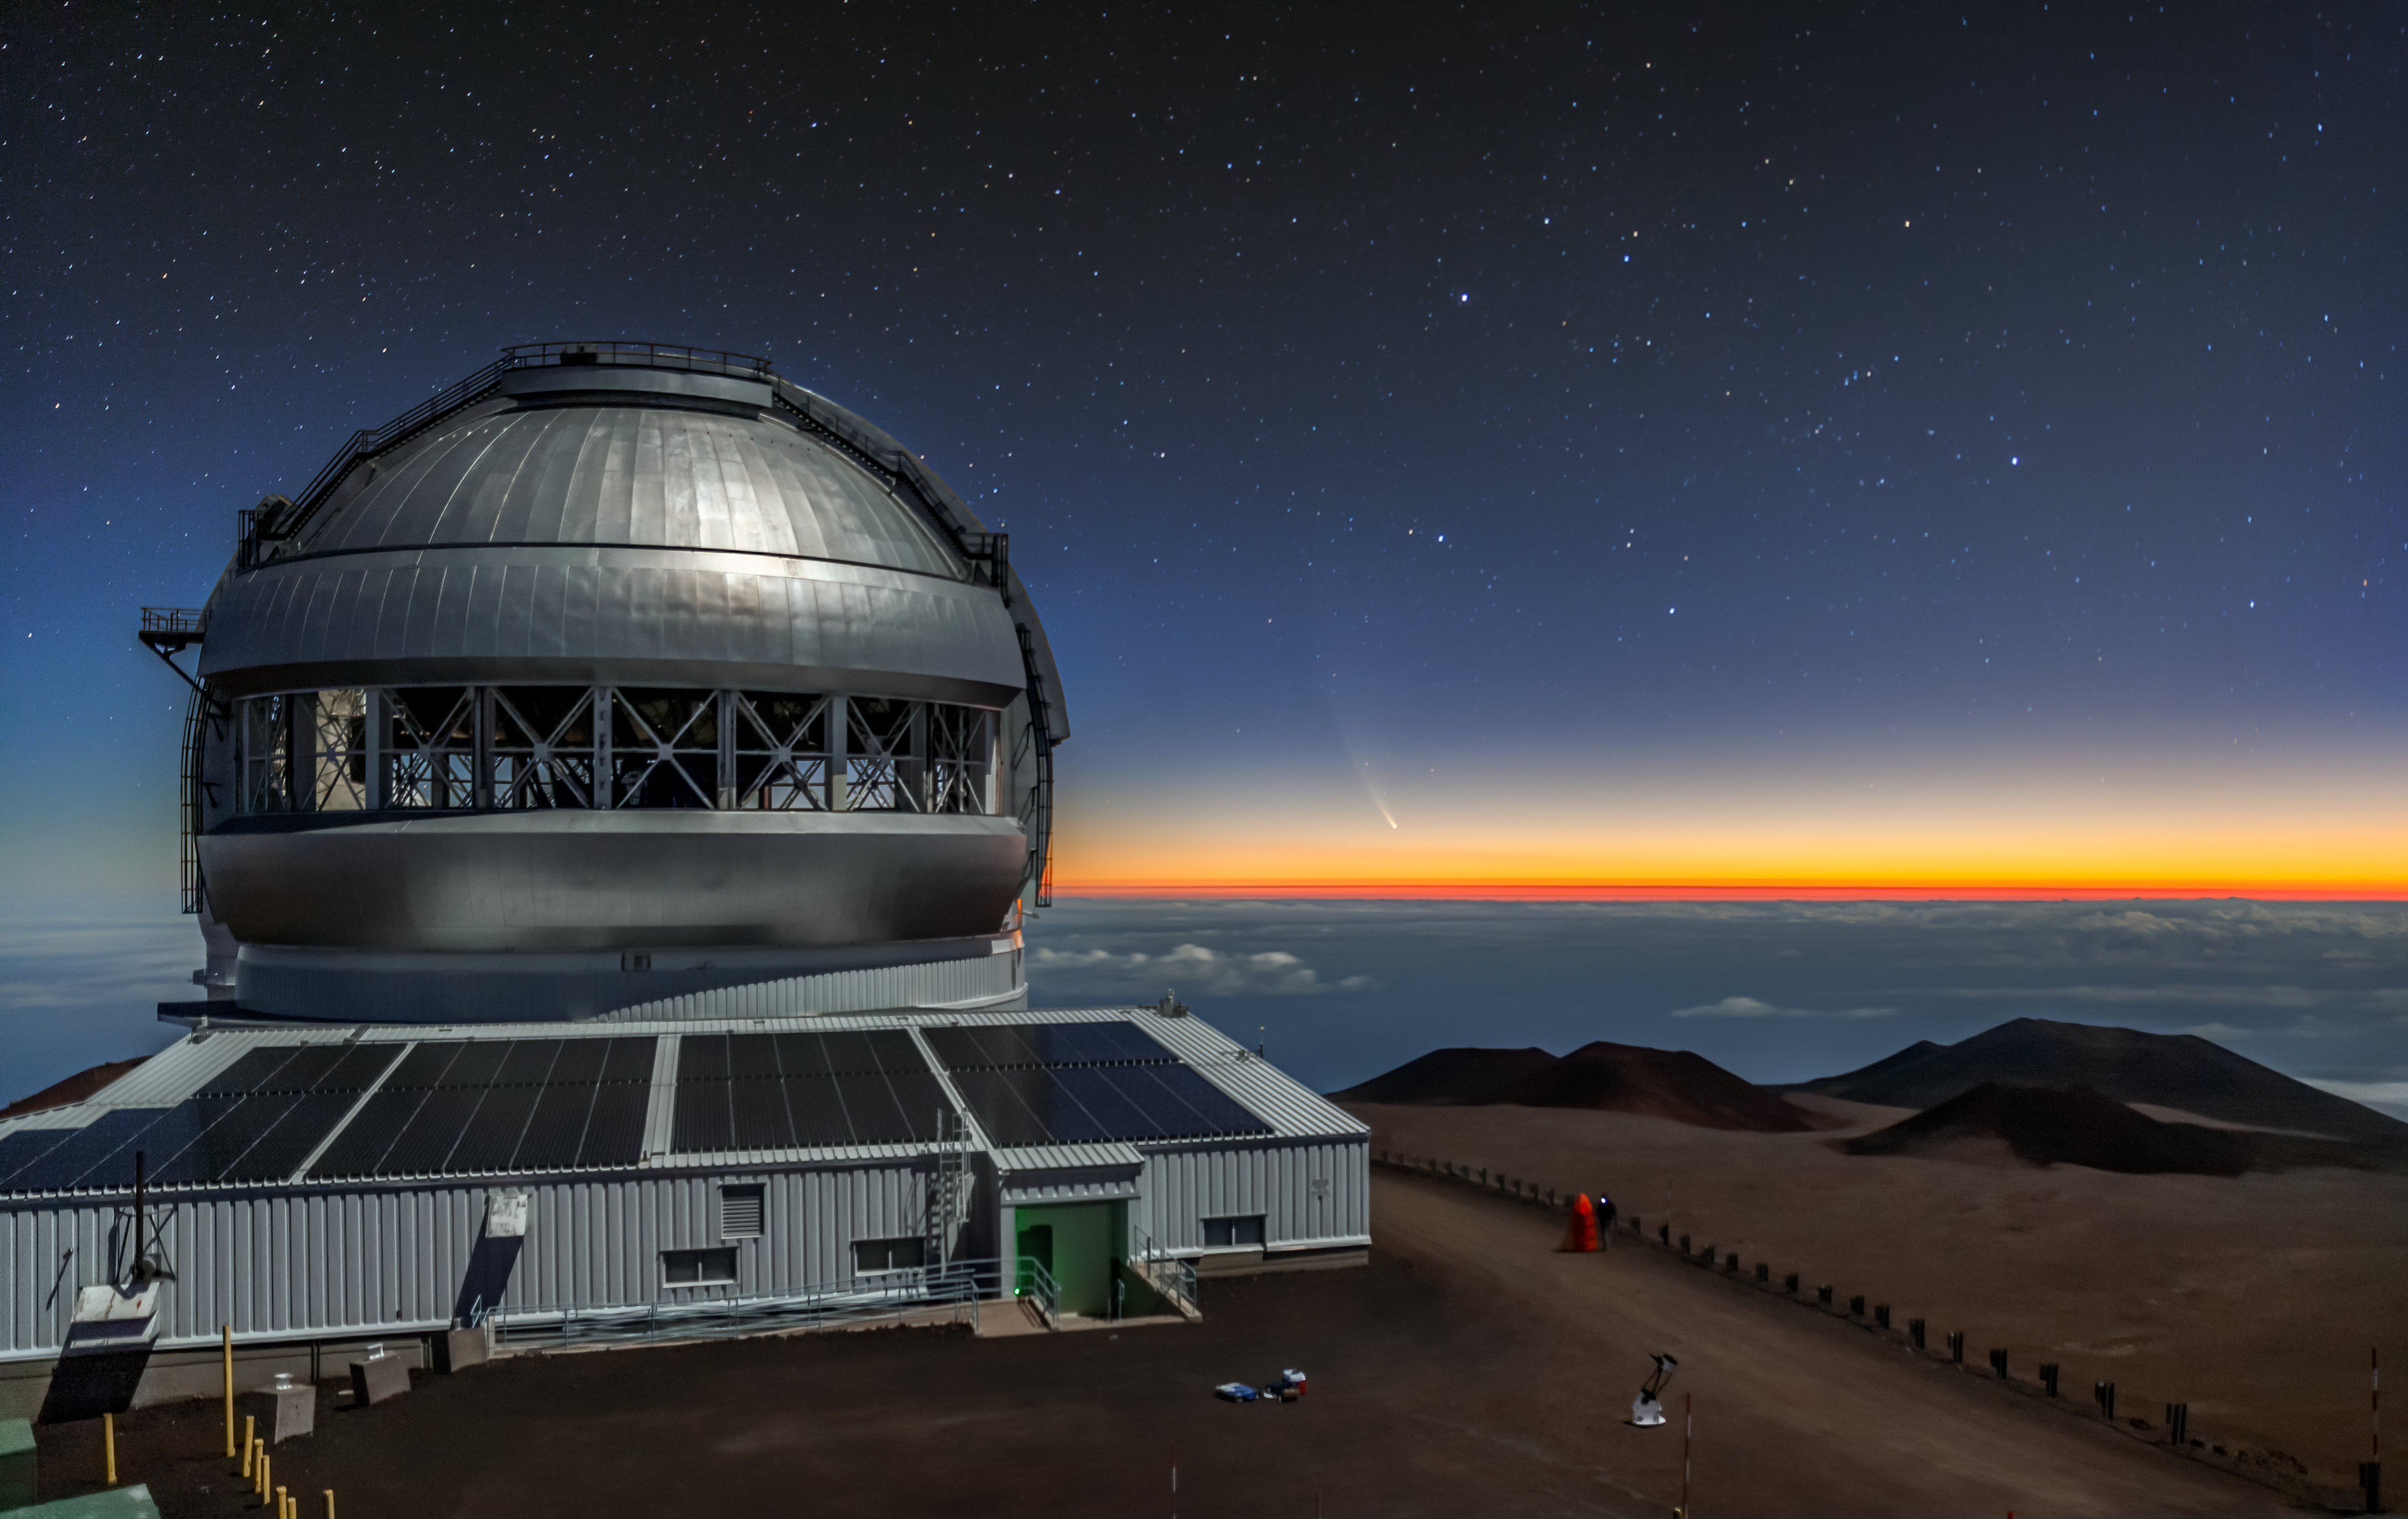

Comet NEOWISE Over Gemini North

Comet NEOWISE — technically known as C/2020 F3 (NEOWISE) — is visible in this spectacular image of the pre-dawn sky to the right (East) of the Gemini North telescope on Maunakea in Hawai‘i, one of the pair of telescopes of the international Gemini Observatory, a Program of NSF NOIRLab. The image was taken Sunday 12 July 2020.

Credit: International Gemini Observatory/NOIRLab/NSF/AURA/J. Pollard